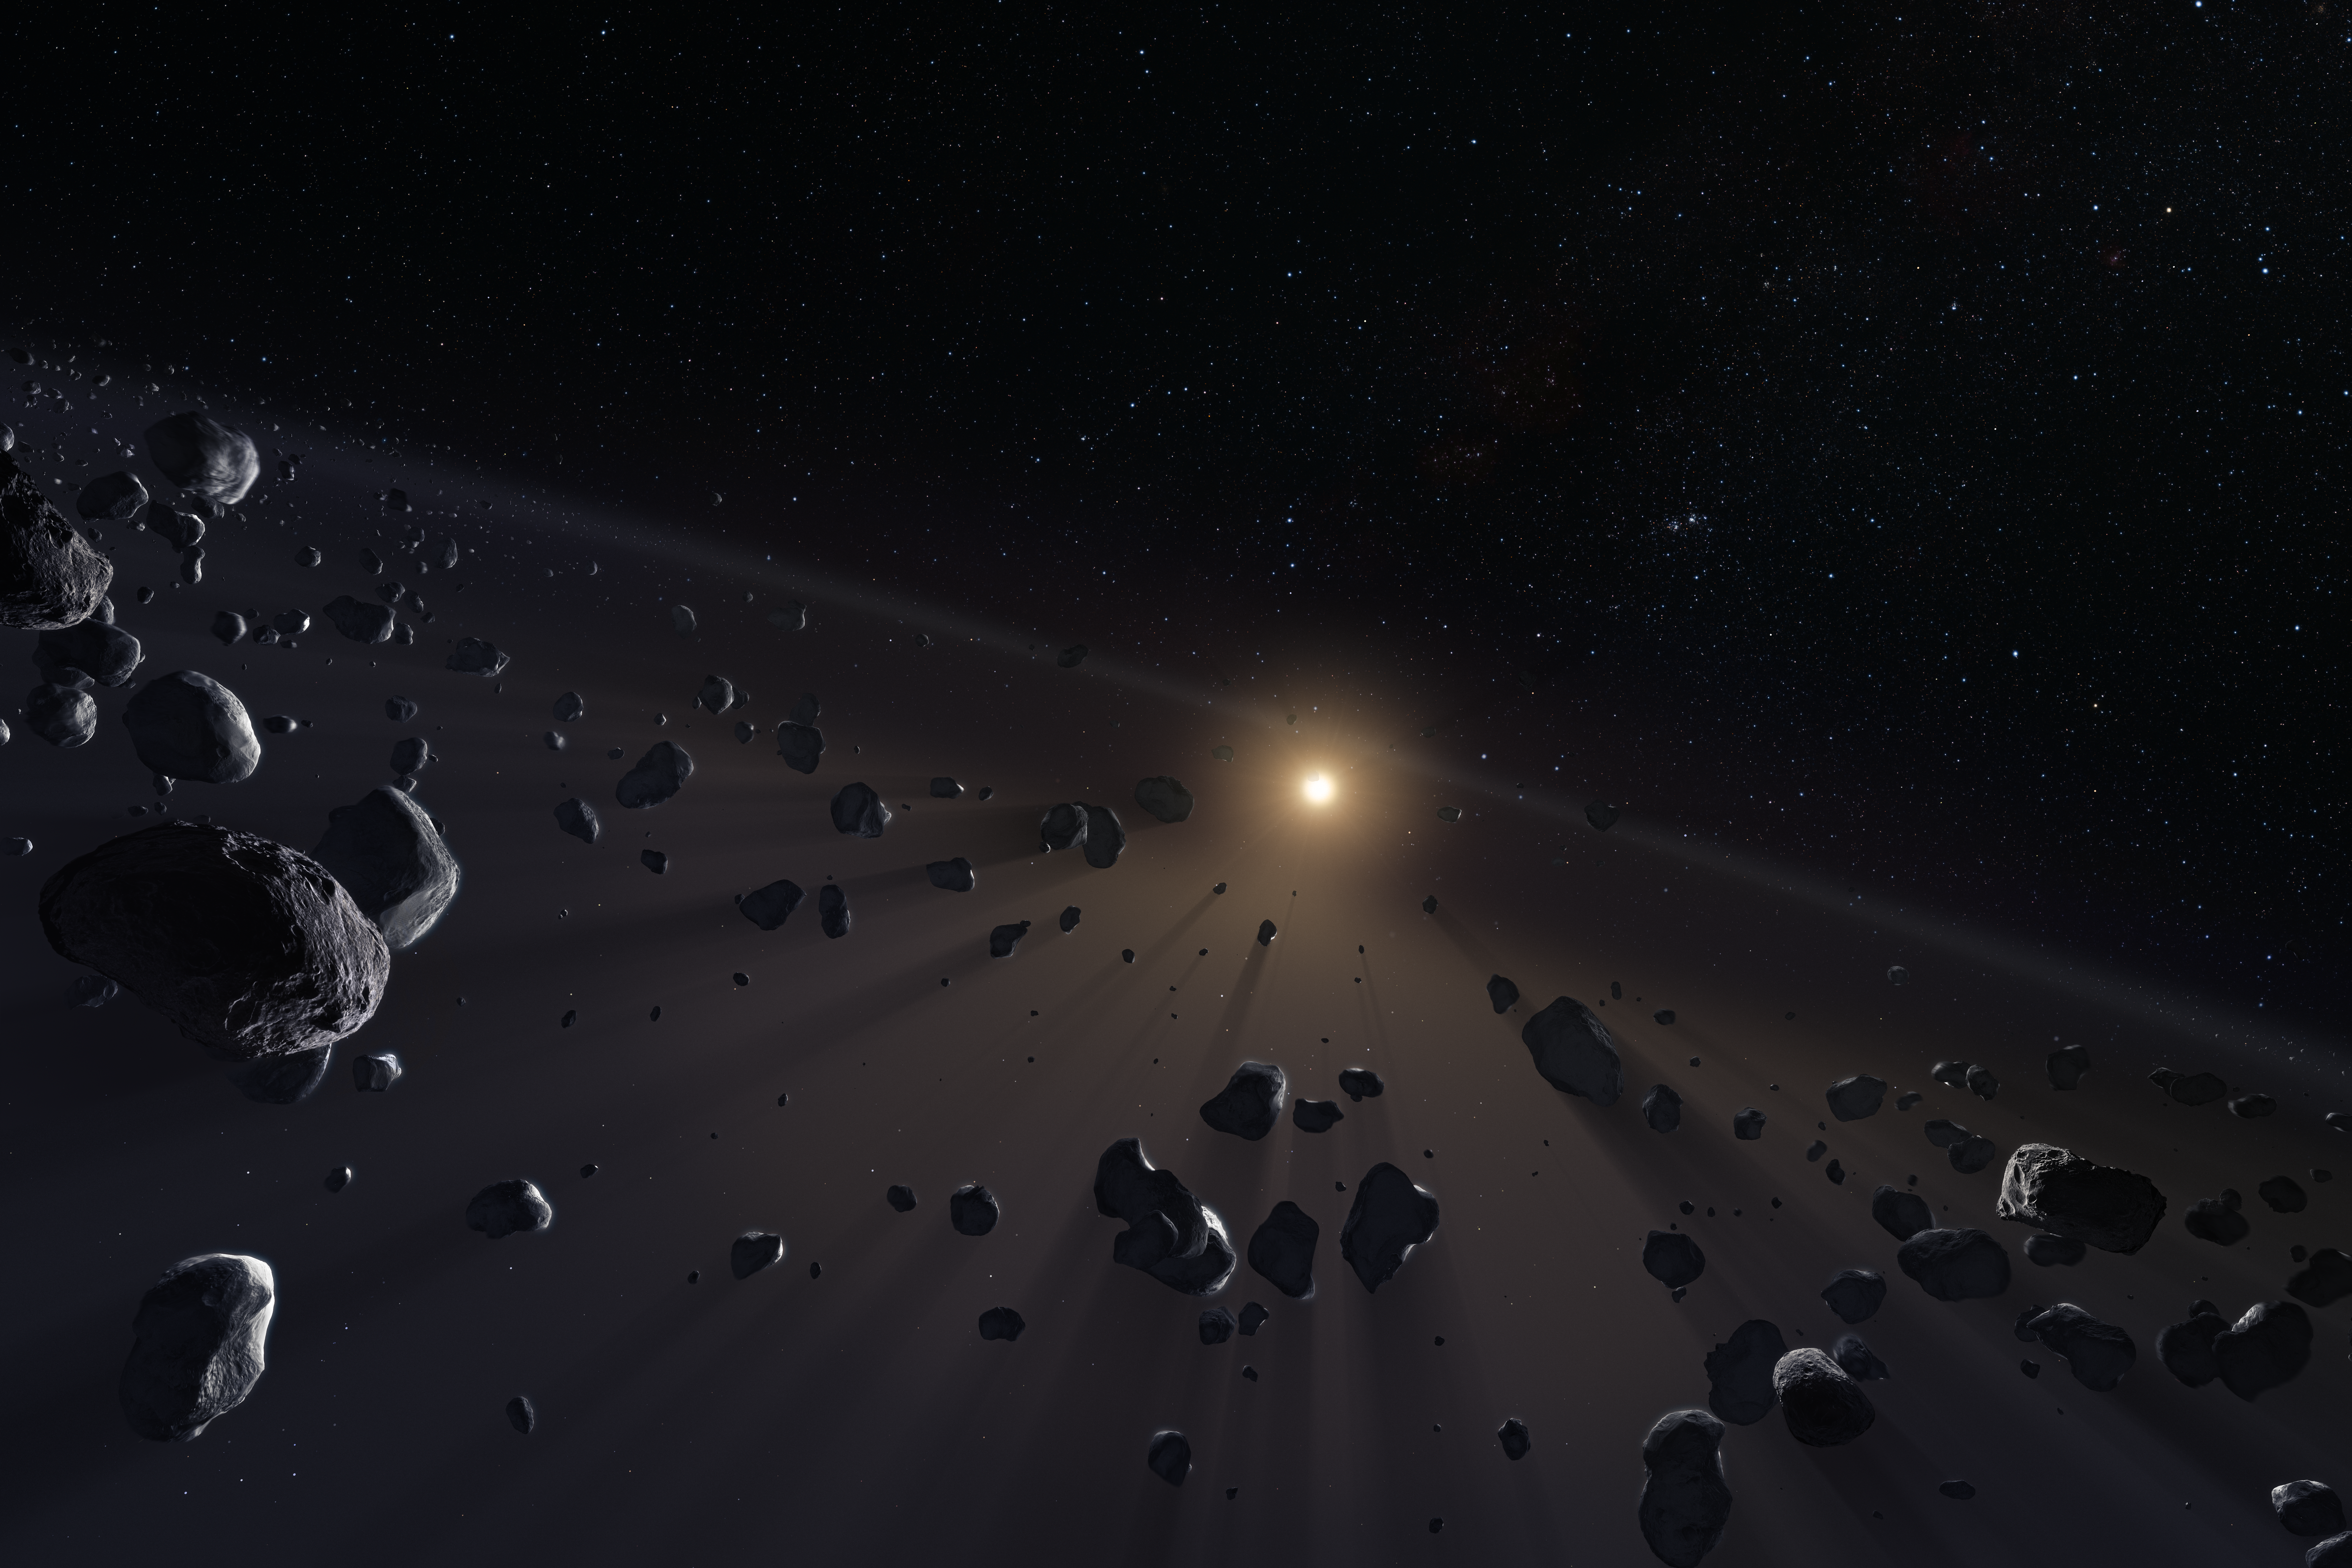

Kuiper Belt's ice cores

Beyond Neptune, there is a large disc of small objects, called the Kuiper Belt and beyond that is the Oort cloud, home of the comets. This artwork shows a section of Kuiper Belt, crowded with the icy cores of potential comets, and it will feature in the ESO Supernova exhibition "The living Universe".

Credit: ESO/M. Kornmesser